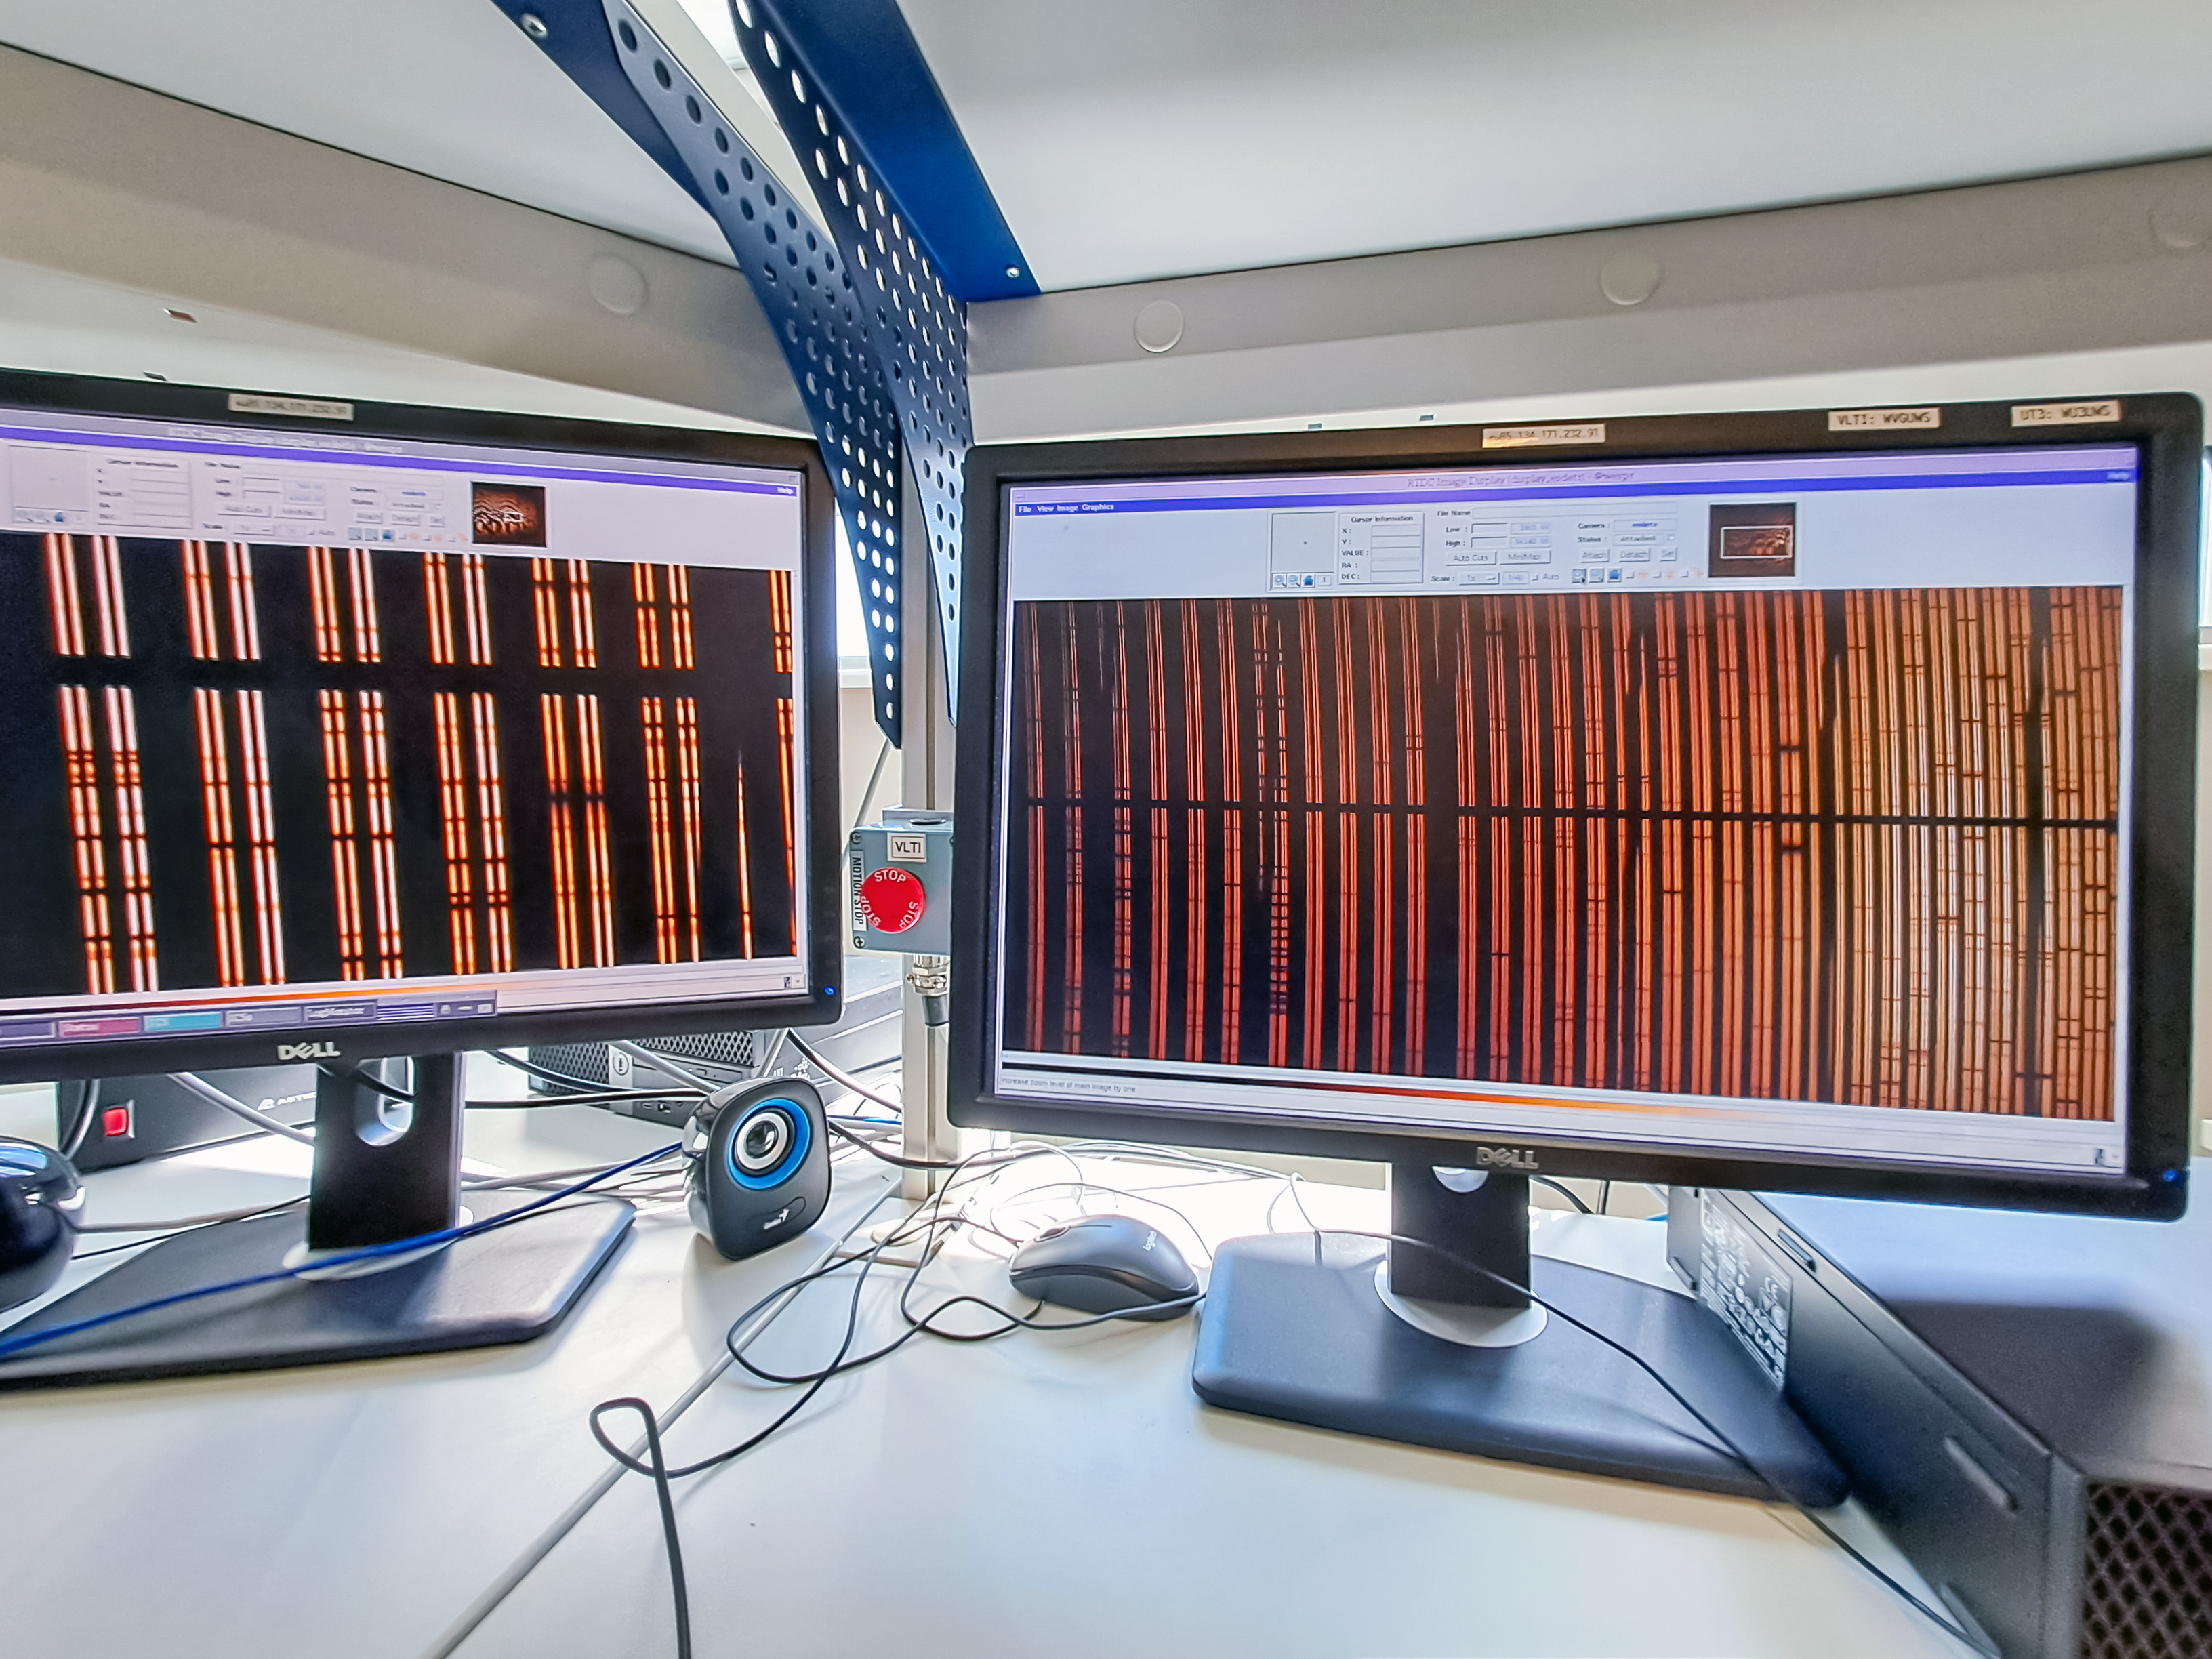

First solar spectra captured by PoET

This image shows some of the first data captured by the Paranal solar ESPRESSO Telescope (PoET). PoET simultaneously gathers sunlight from the entire solar disc and from small regions within it, and sends it via optical fibres to the ESPRESSO spectrograph, which splits it into its constituent colours or wavelengths.

These two screens show the same solar spectra but with different levels of zoom. Wavelength runs vertically, and the various dark lines correspond to specific wavelengths absorbed by atoms in the Sun’s outer layers, as well as atoms and molecules in our own atmosphere.

Credit: N. Santos/IA